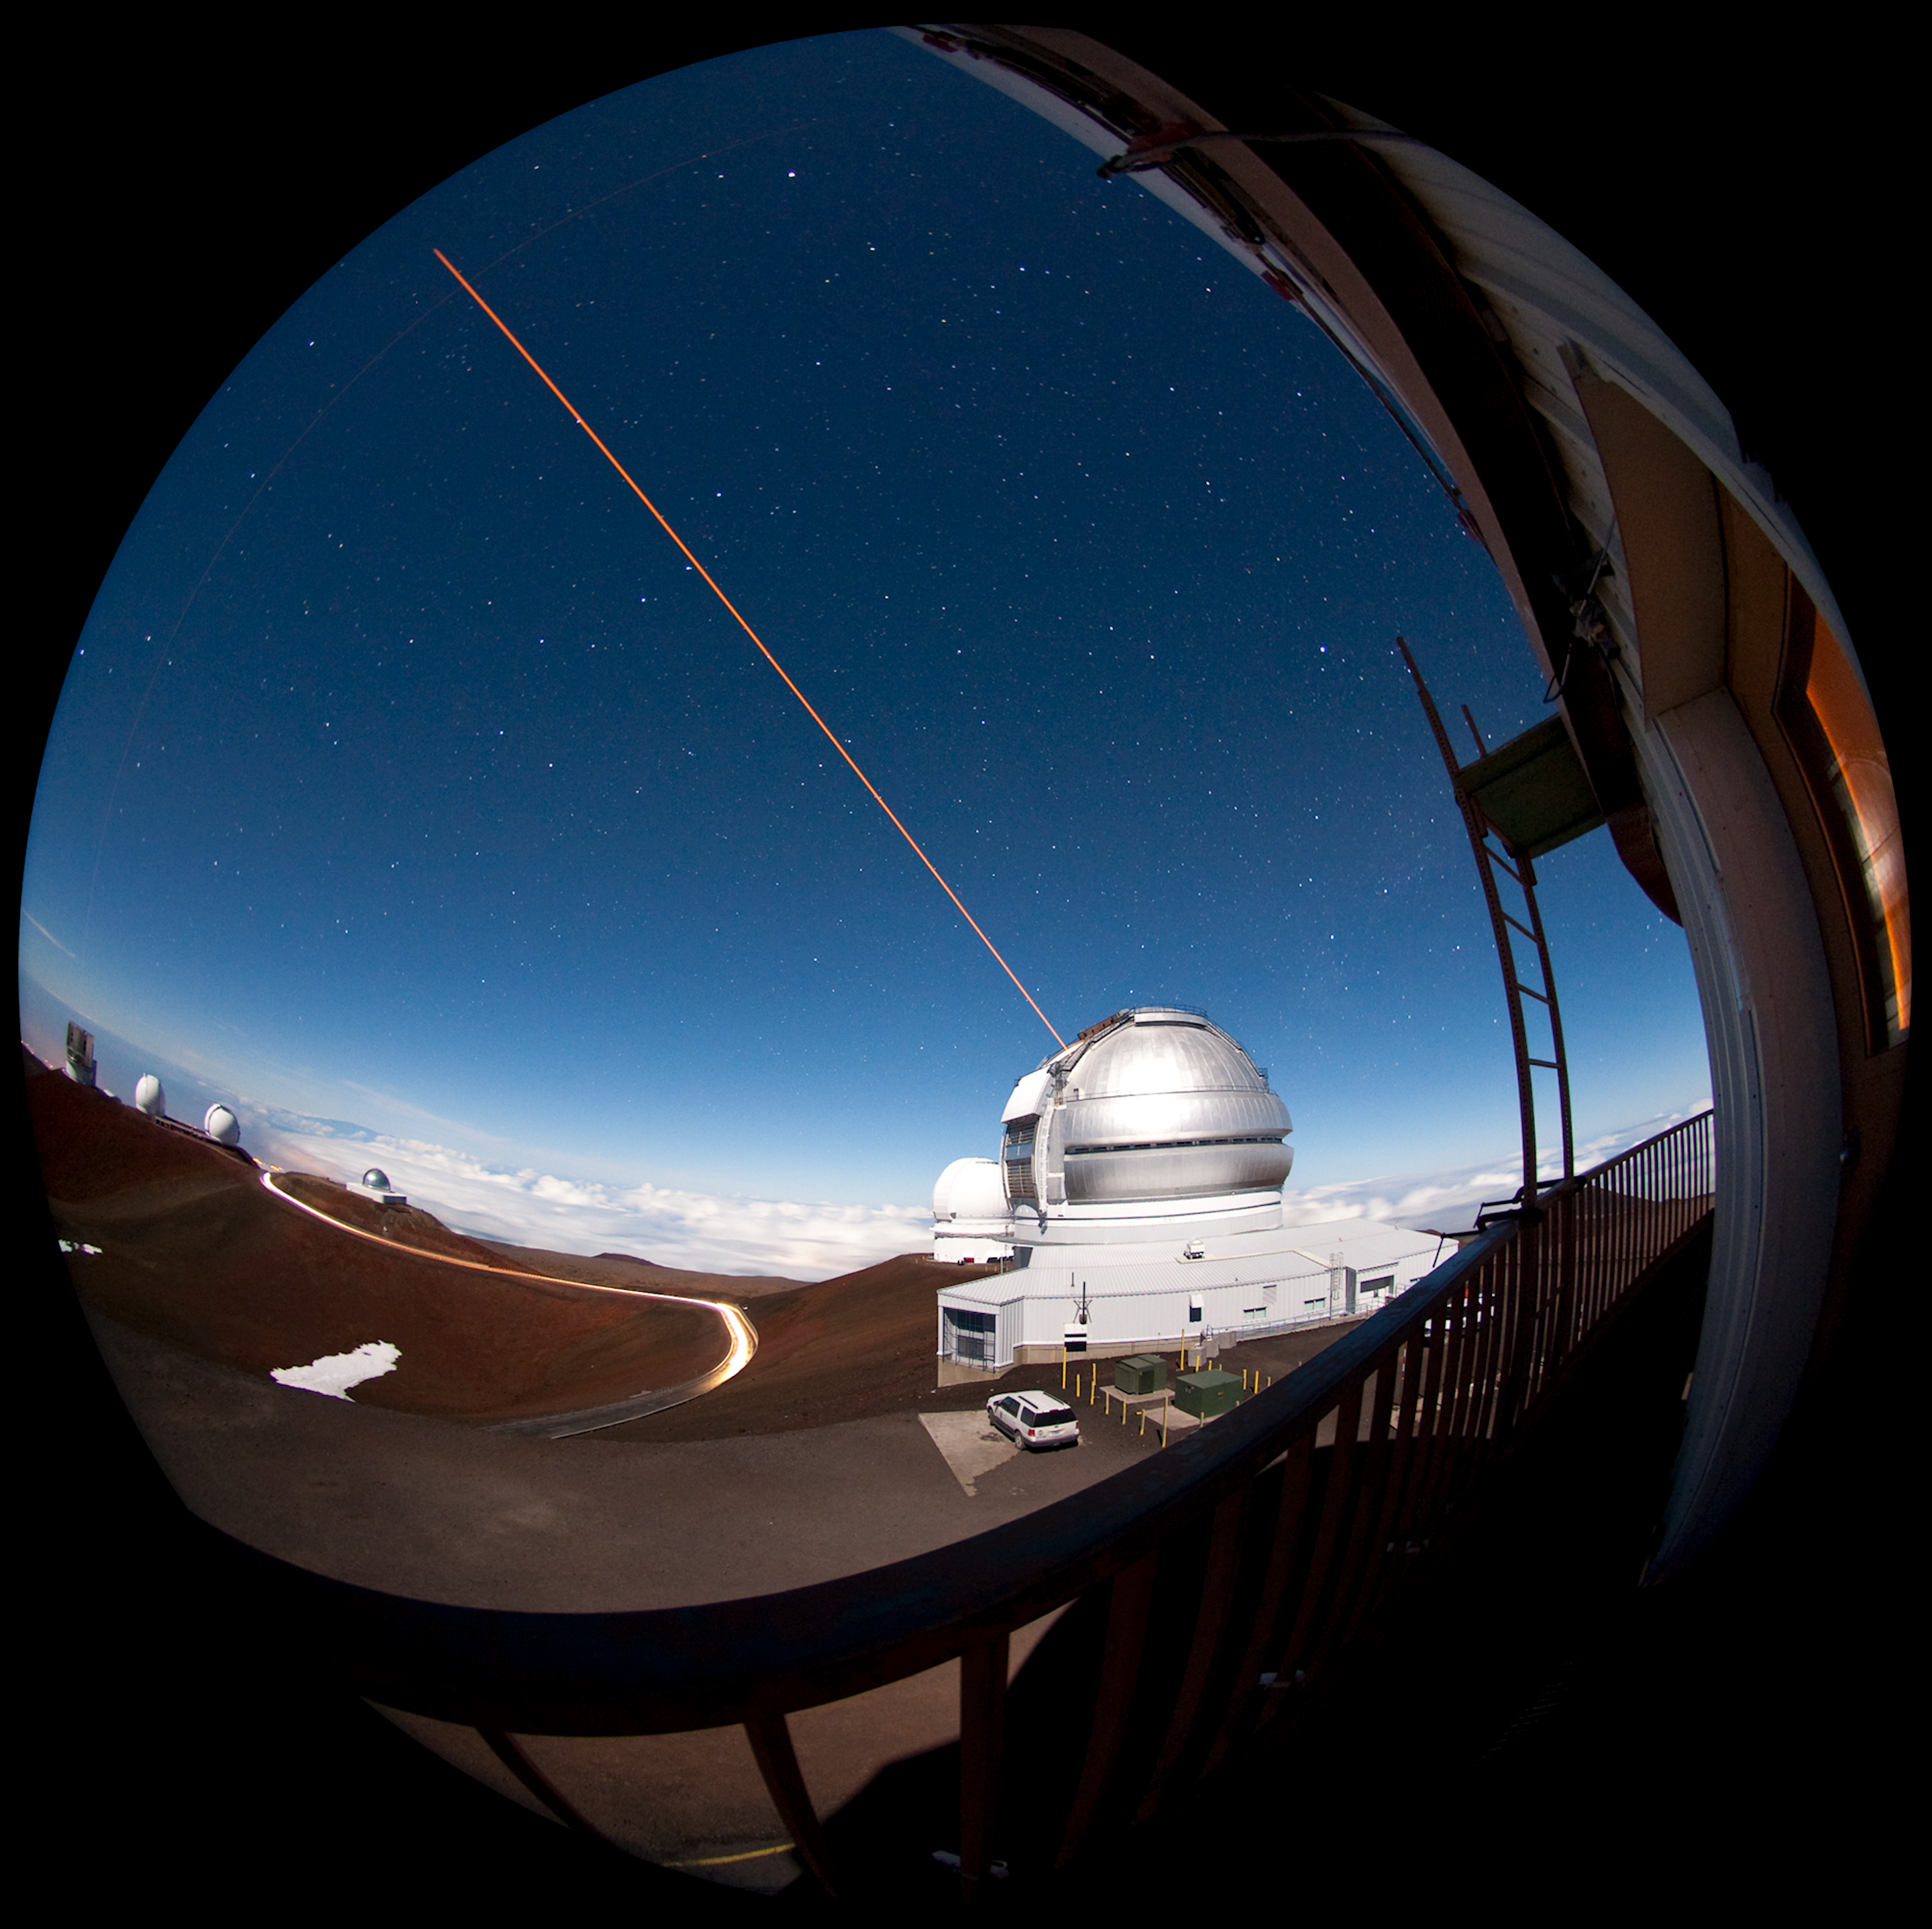

Gemini North Fish Eye LGS

Here is a "fish eye" image of the Gemini North observatory during a Laser Guide Star (LGS) run, taken from the catwalk around the outside of the UH 2.2 meter telescope. LGS creates an “artificial star” which is used as a reference source for adaptive optics systems on Gemini instruments. Directly behind the Gemini Observatory is the Canada-France-Hawaii Telescope; continuing counter clockwise is the NASA Infrared Telescope Facility, the double domes of the W. M. Keck Observatory, followed by the Subaru Telescope.

Credit: International Gemini Observatory